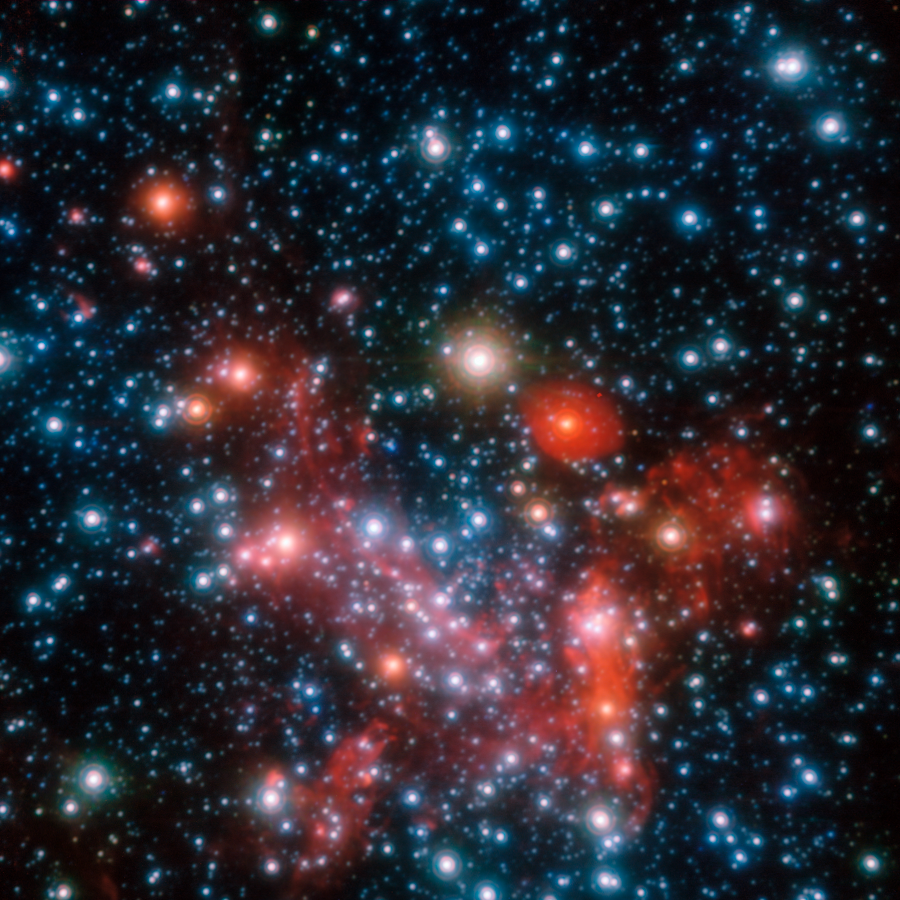

The centre of the Milky Way*

The central parts of our Galaxy, the Milky Way, as observed in the near-infrared with the NACO instrument on ESO's Very Large Telescope. By following the motions of the most central stars over more than 16 years, astronomers were able to determine the mass of the supermassive black hole that lurks there.

Credit: ESO/S. Gillessen et al.